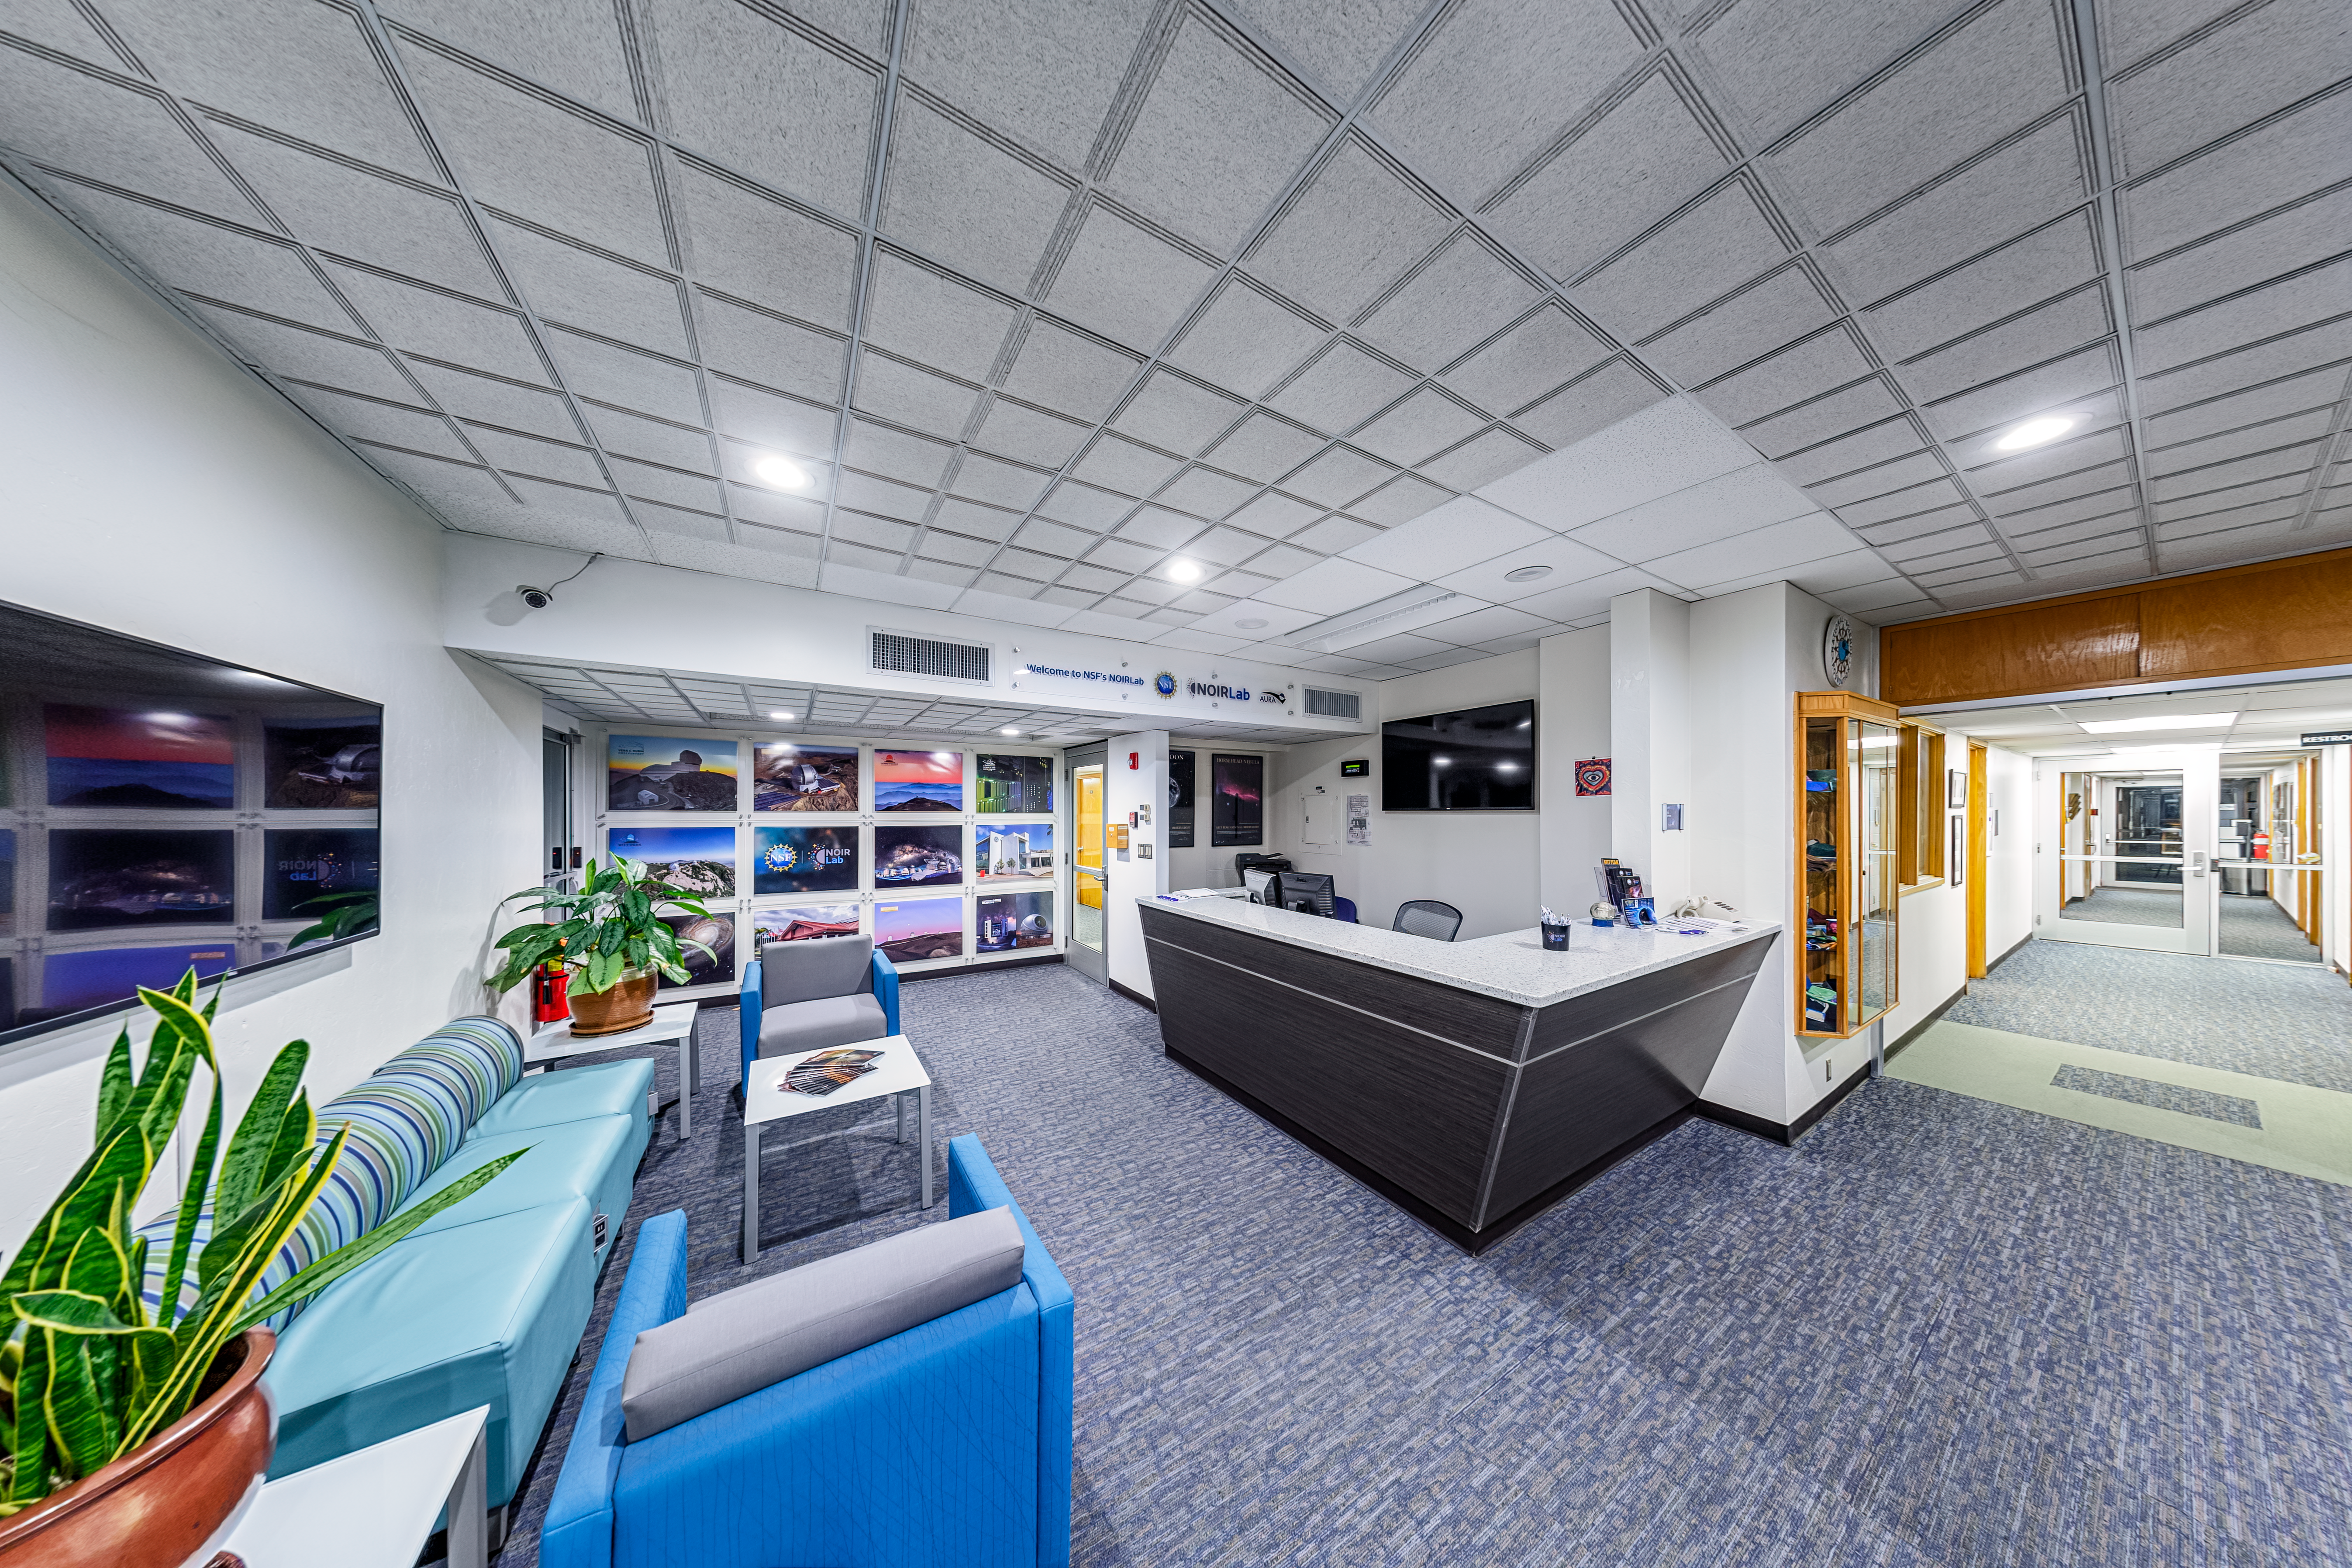

NOIRLab HQ Front Desk

The front desk at NOIRLab Headquarters in Tucson, Arizona.

Credit: NOIRLab/NSF/AURA/P. Horálek